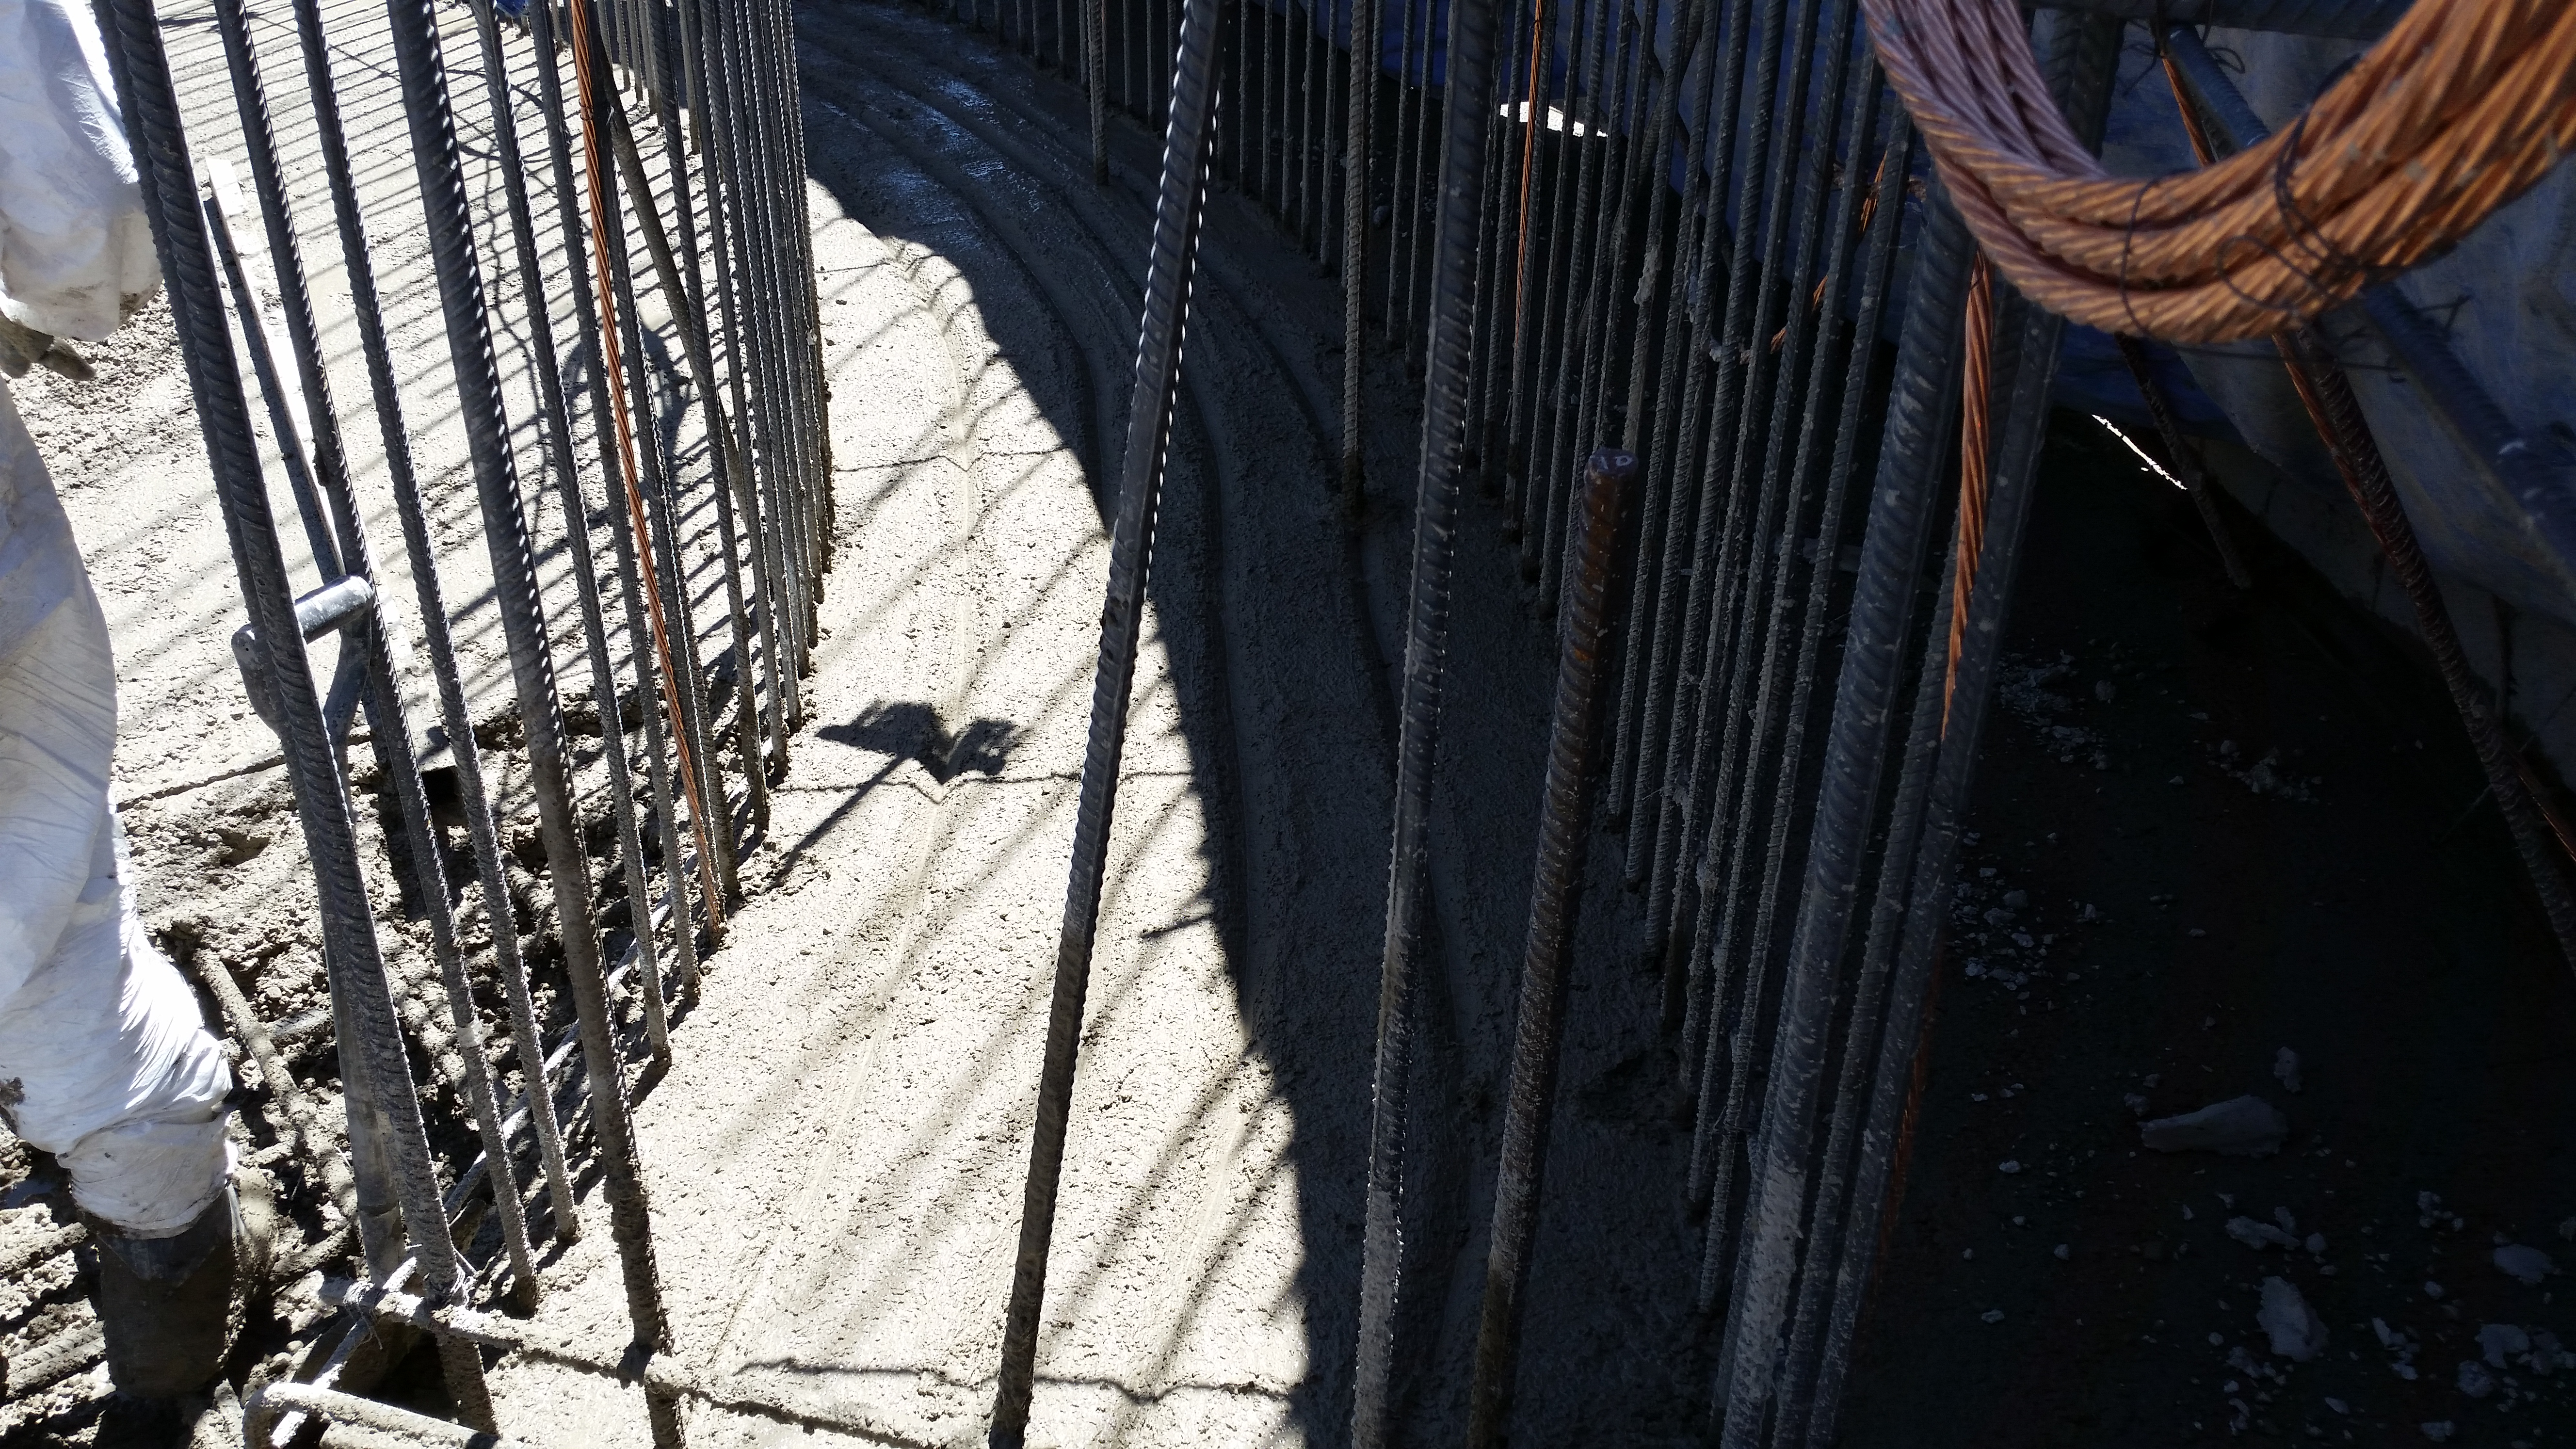

Foundation 3

Concrete in the pier foundation / monolith pier foundation concluded.

Credit: Rubin Observatory/NSF/AURA